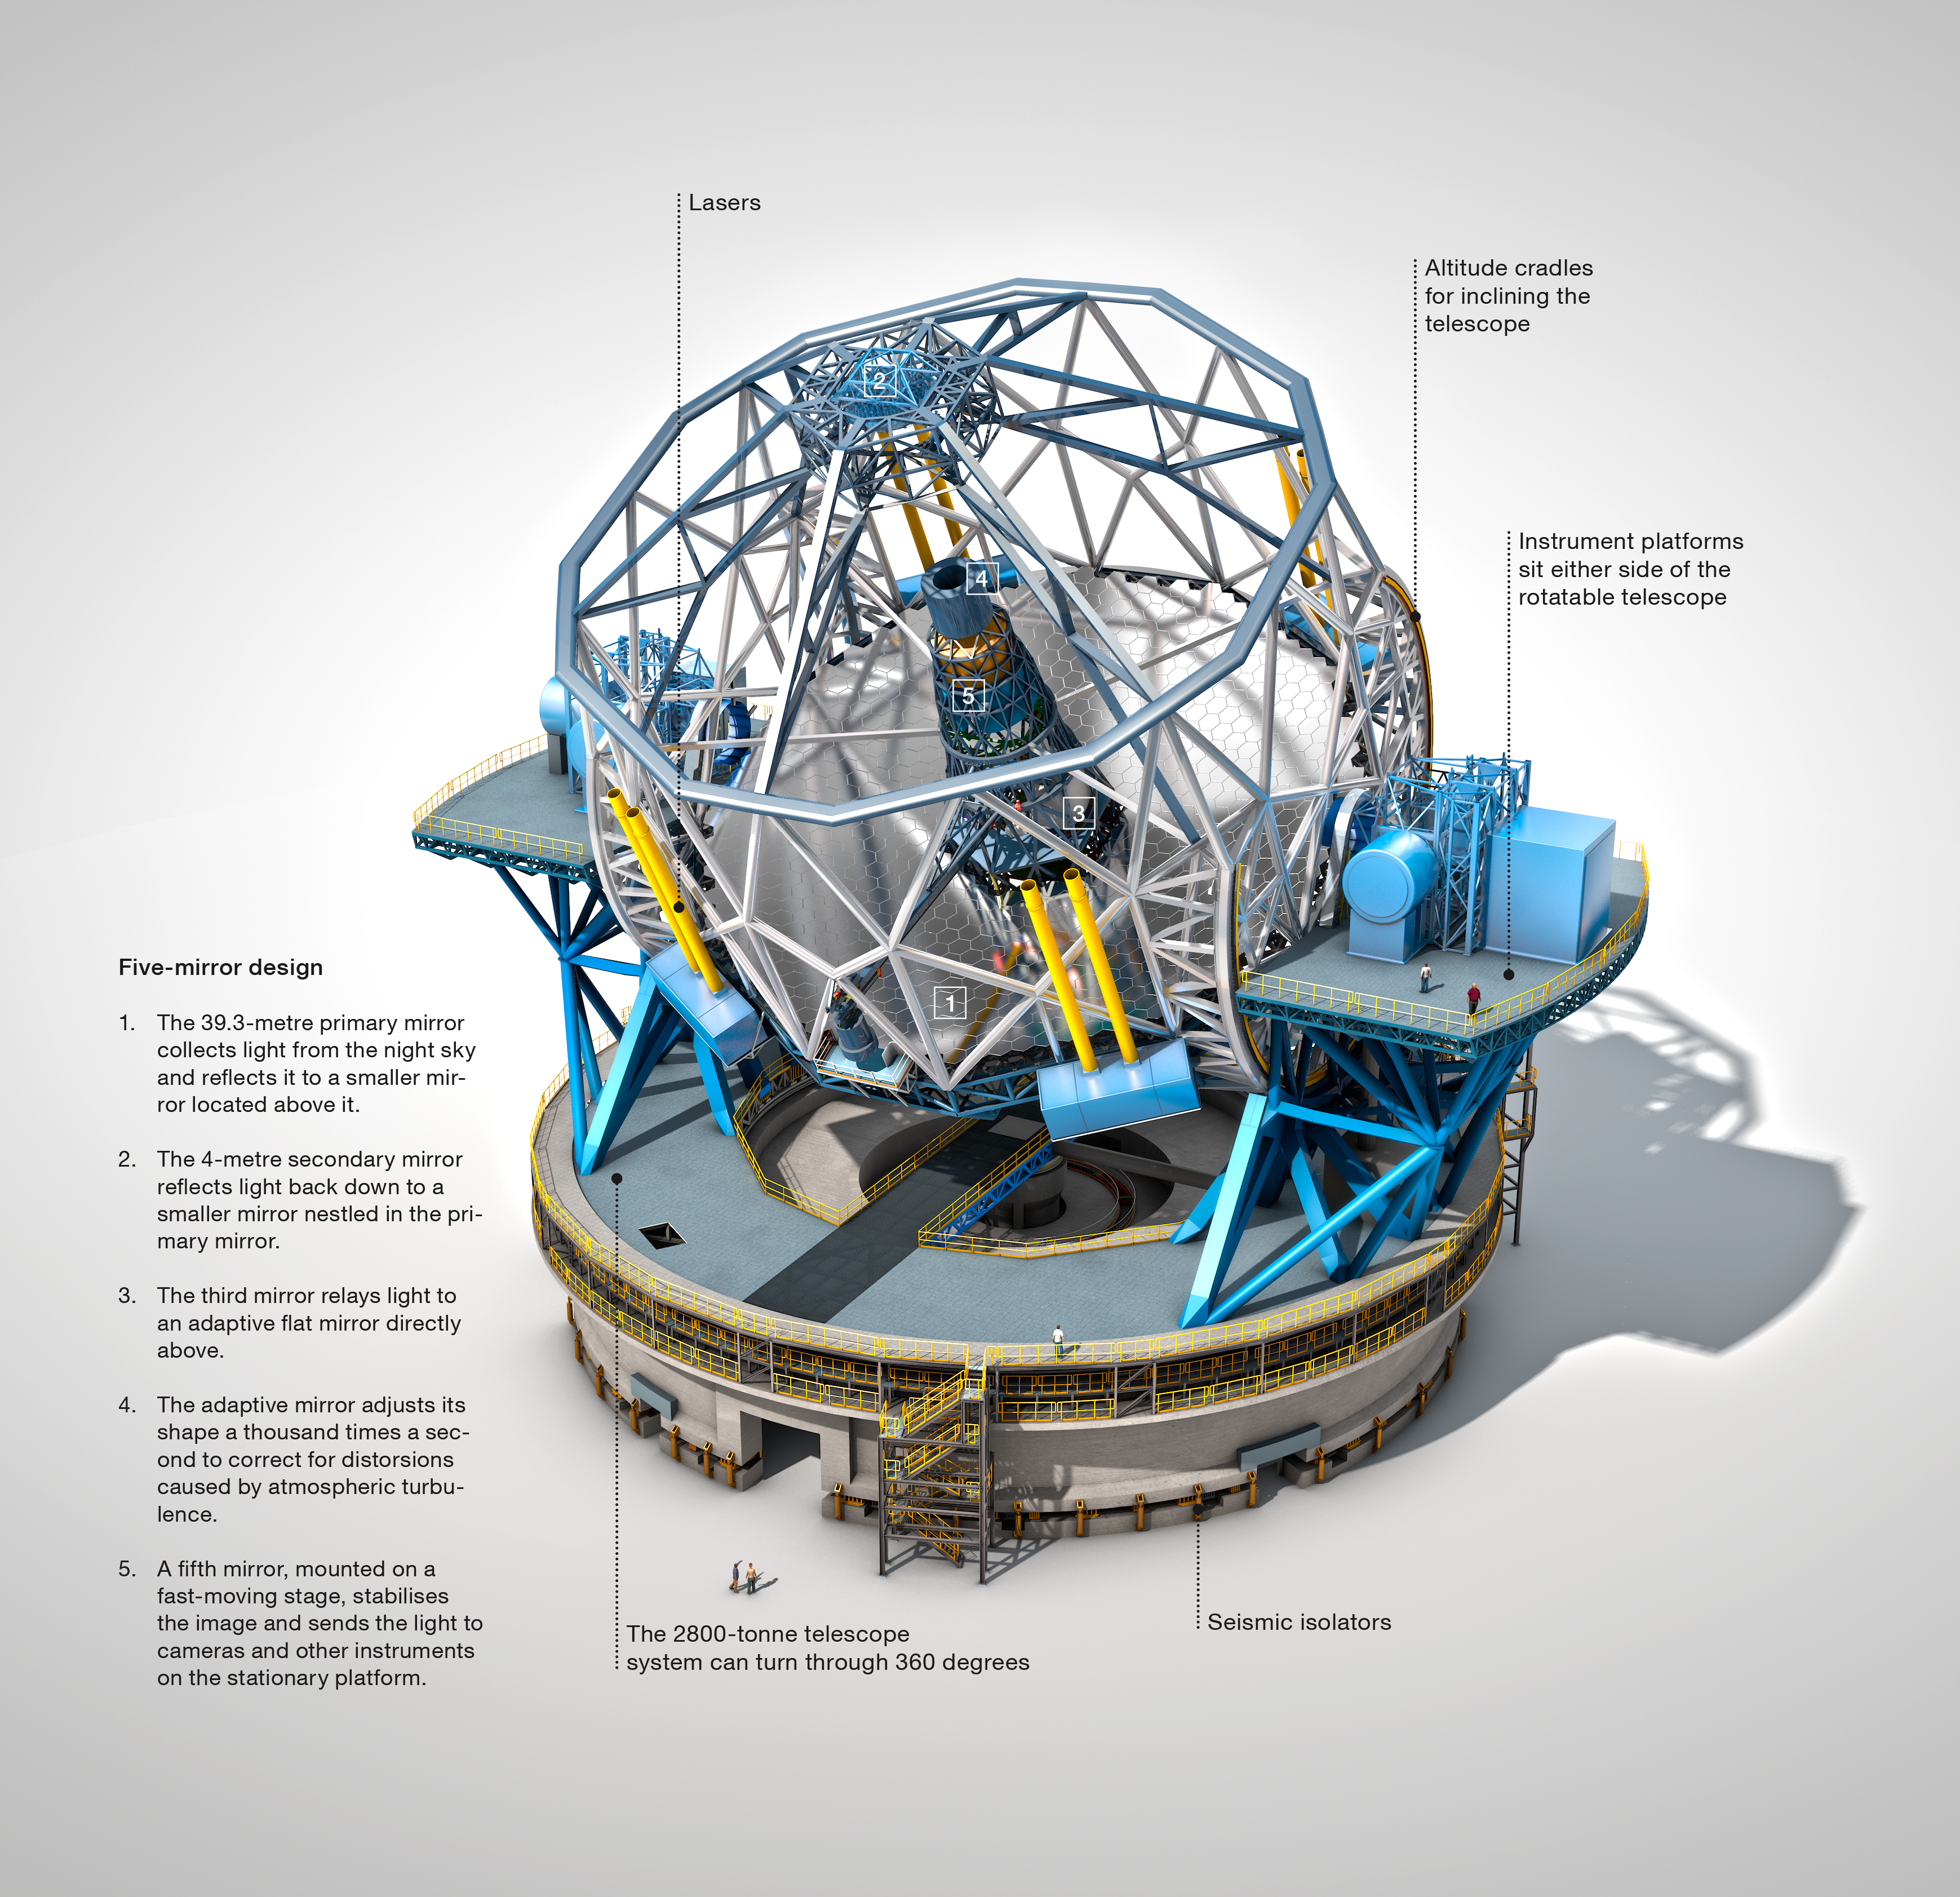

The Extremely Large Telescope (annotated)

The Extremely Large Telescope (ELT), with a main mirror 39 metres in diameter, will be the world’s biggest eye on the sky when it becomes operational early in the next decade. The ELT will tackle the biggest scientific challenges of our time, and aim for a number of notable firsts, including tracking down Earth-like planets around other stars in the “habitable zones” where life could exist — one of the Holy Grails of modern observational astronomy.

The telescope design itself is revolutionary and is based on a novel five-mirror scheme that results in exceptional image quality. The primary mirror consists of almost 800 segments, each 1.4 metres wide, but only 50 mm thick. The optical design calls for an immense secondary mirror 4.2 metres in diameter, bigger than the primary mirrors of any of ESO's telescopes at La Silla.

Adaptive mirrors are incorporated into the optics of the telescope to compensate for the fuzziness in the stellar images introduced by atmospheric turbulence. One of these mirrors is supported by more than 6000 actuators that can distort its shape a thousand times per second.

The telescope will have several science instruments. It will be possible to switch from one instrument to another within minutes. The telescope and dome will also be able to change positions on the sky and start a new observation in a very short time.

The very detailed annotated design for the ELT shown here is preliminary.

Credit: ESO